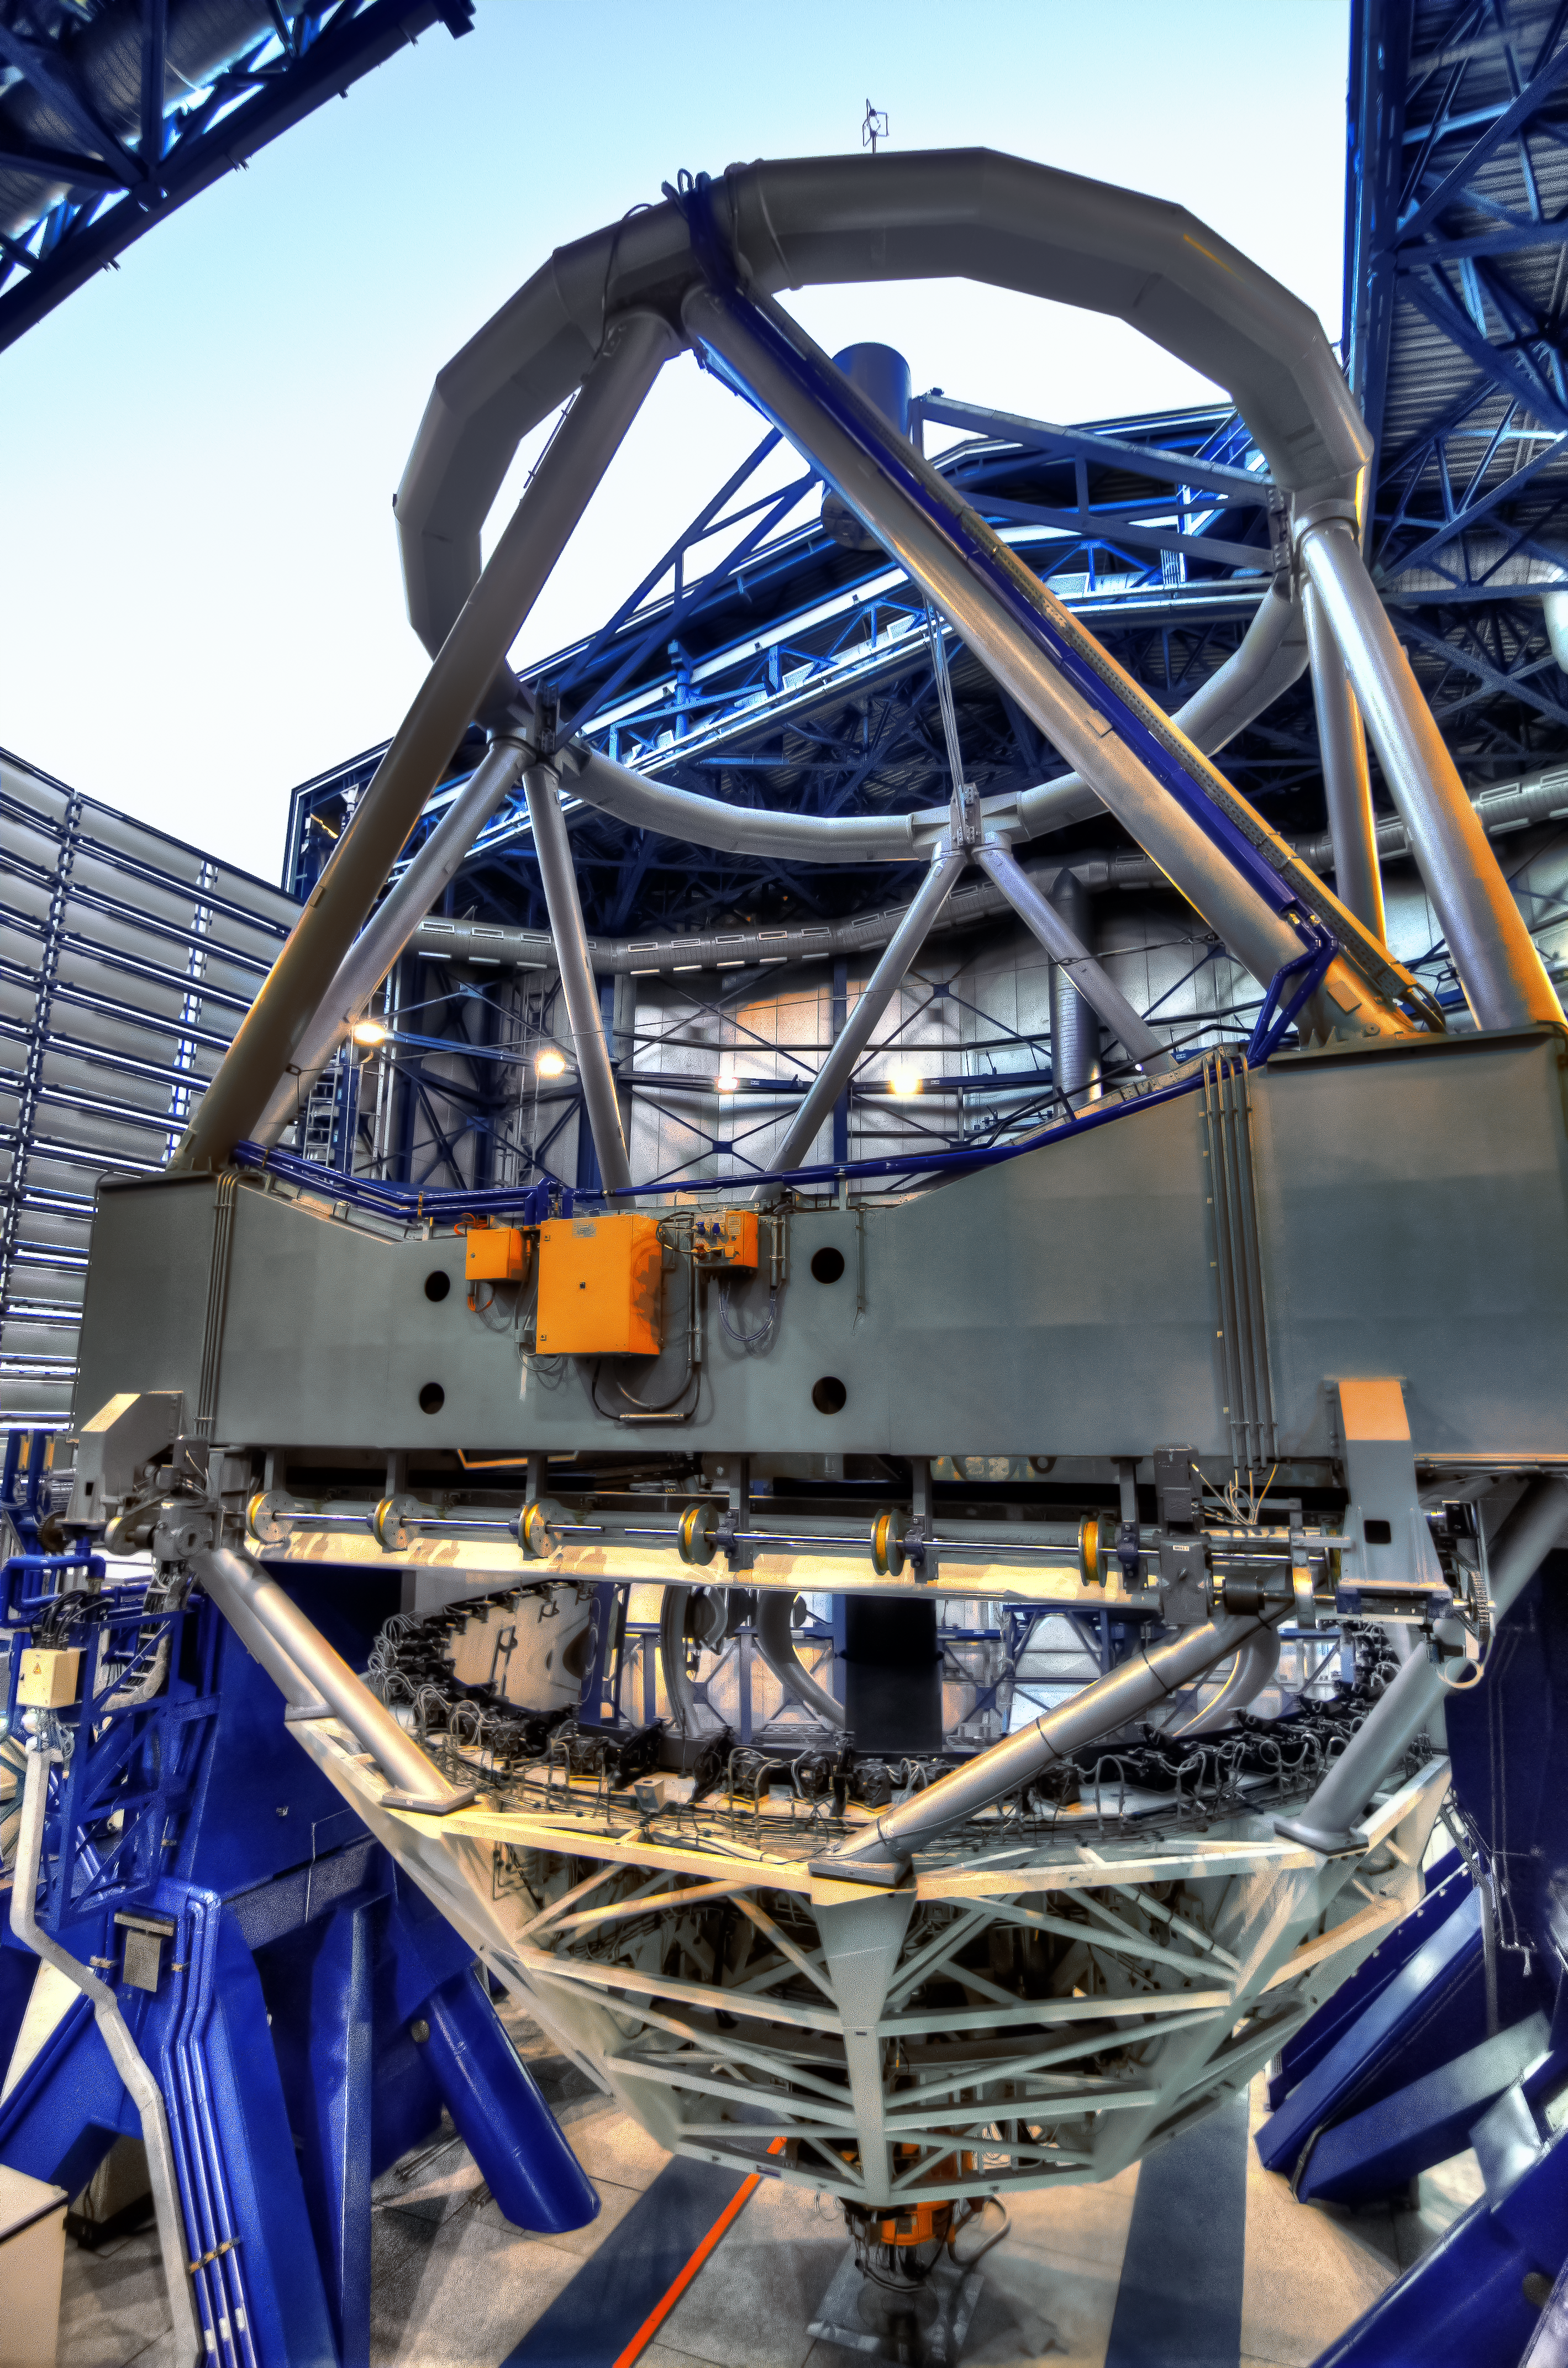

Eye on the sky

One of the Unit Telescopes of the ESO Very Large Telescope at Cerro Paranal in Chile. This image is an HDR composed by 5 frames.

Credit: A. Russell/ESO